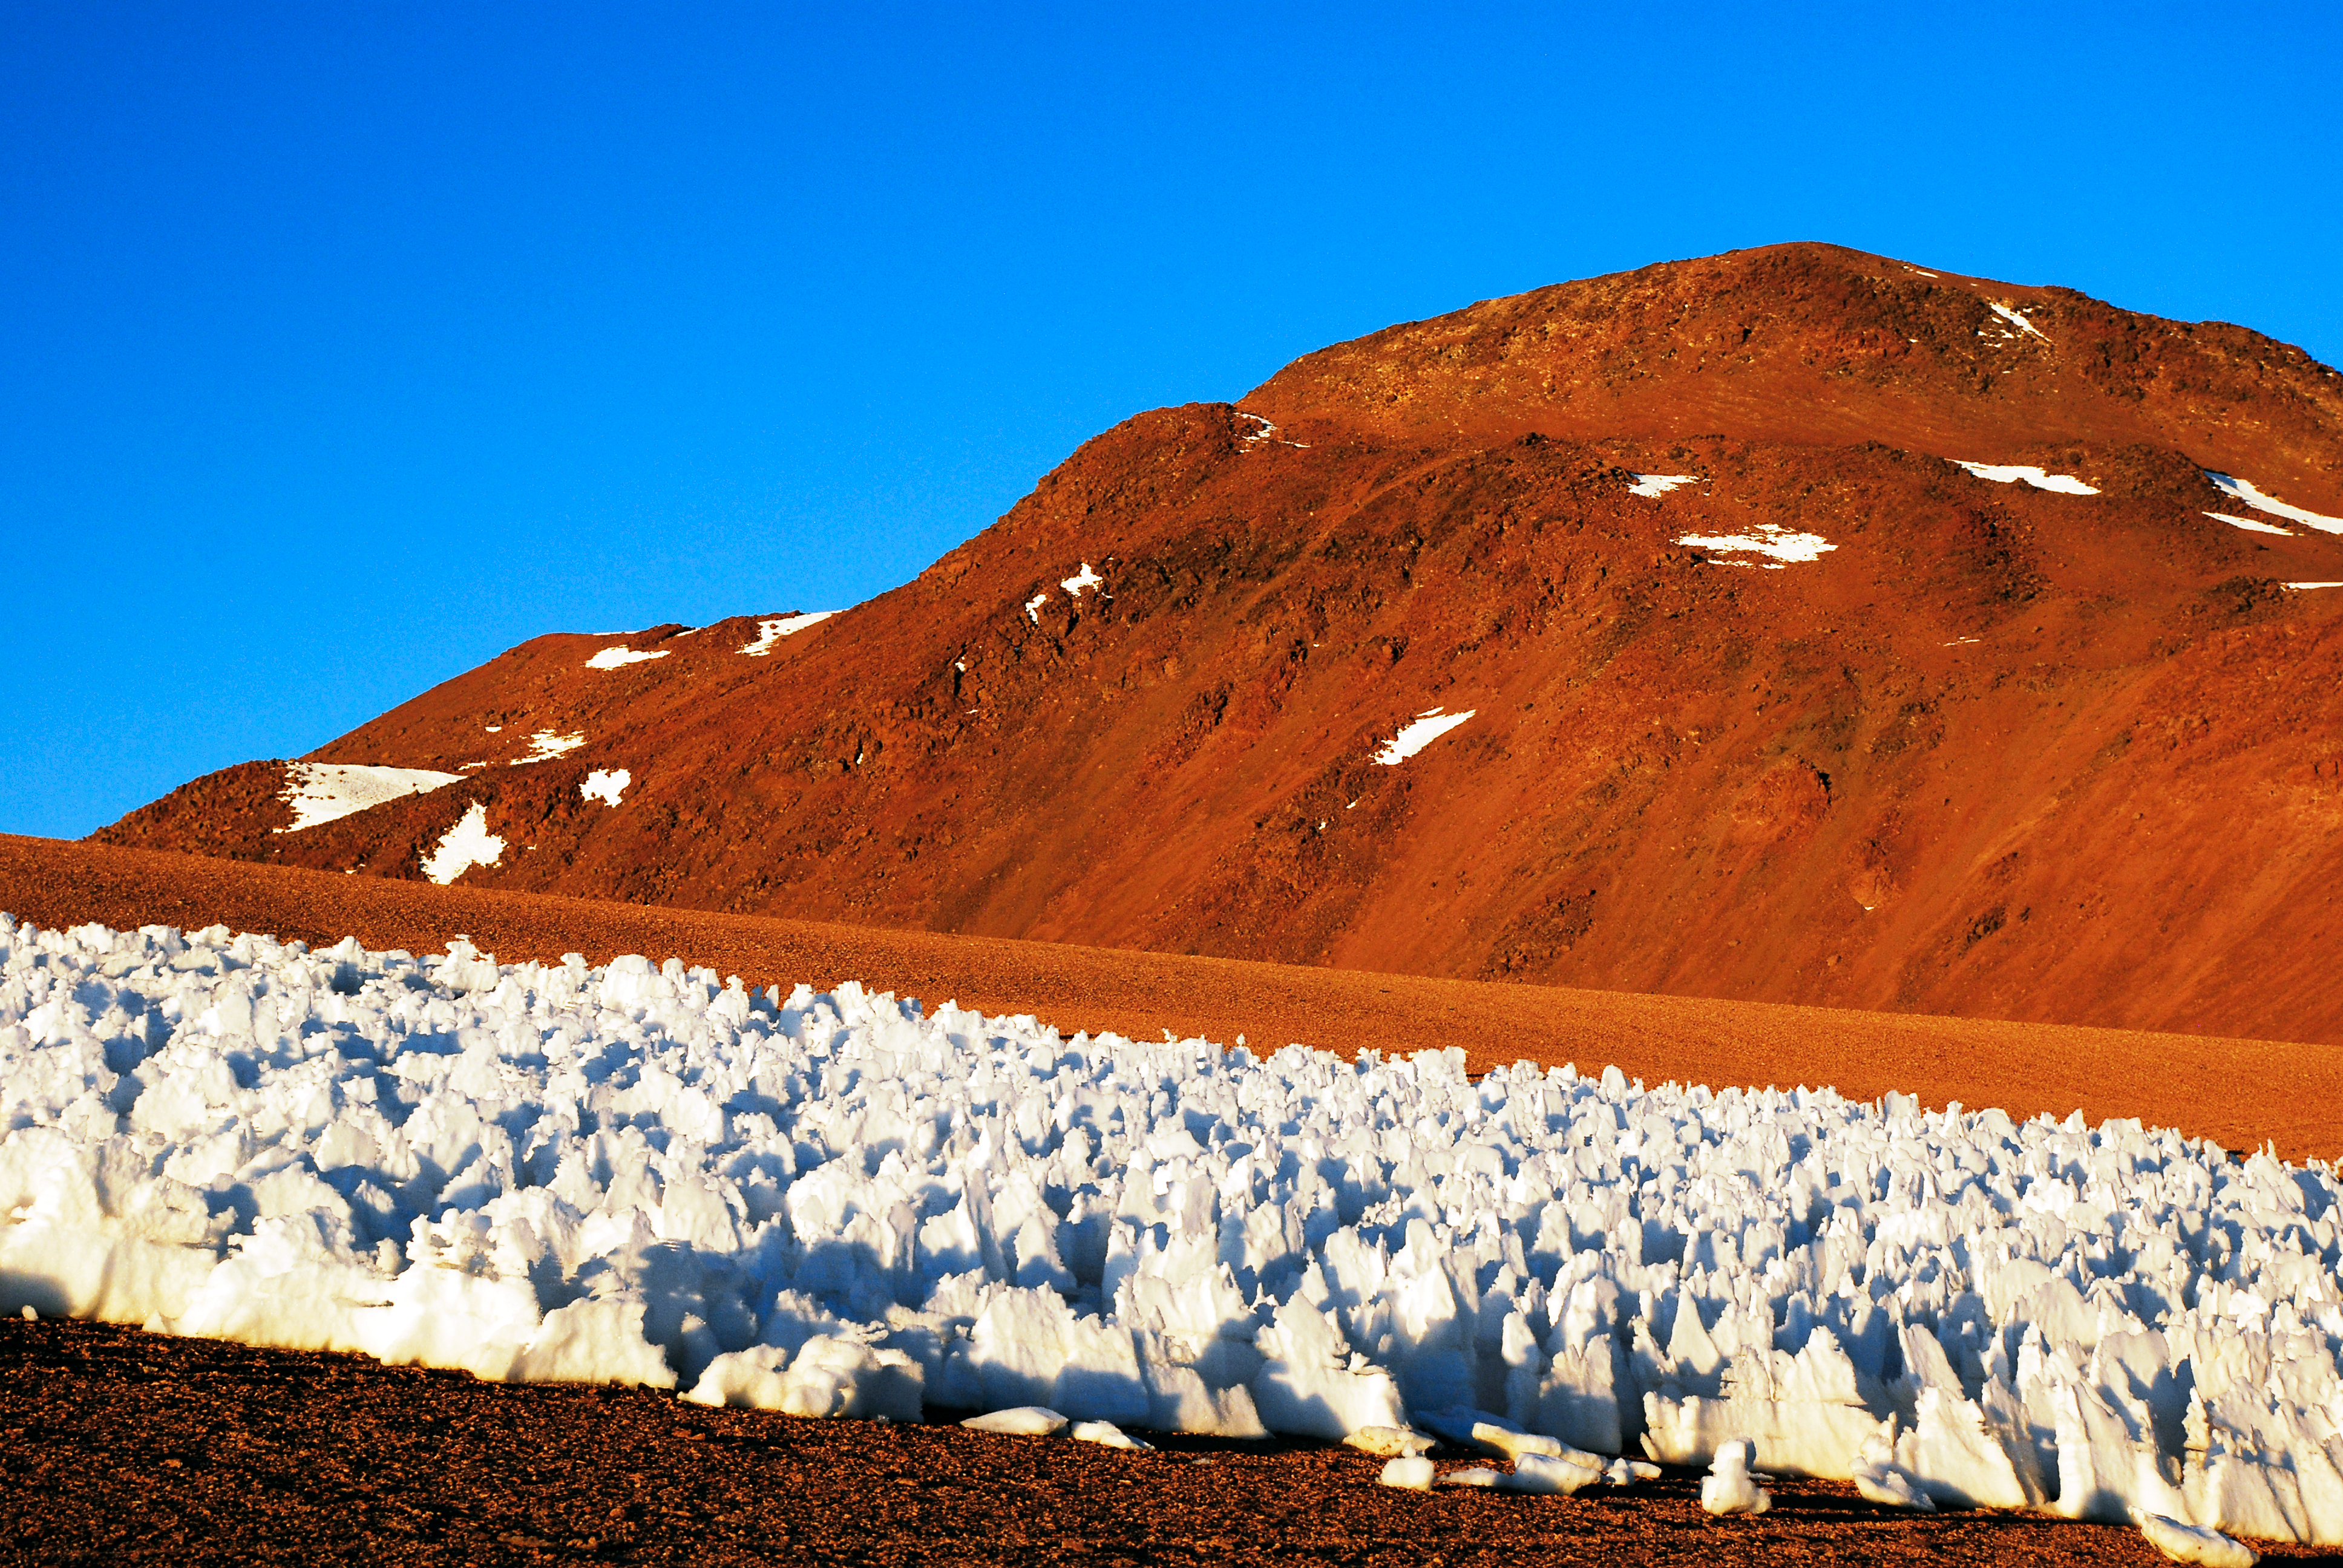

Penitentes

An icy forest of penitentes cluster in the foreground of this image. The penitentes are a curious natural phenomenon found in high-altitude regions and also in the Atacama desert, close to the ALMA observatory. They are thin spikes of hardened snow or ice, with sharp edges pointing towards the Sun, reaching heights from a few centimeters up to several metres.

Credit: C. Duran/ESO